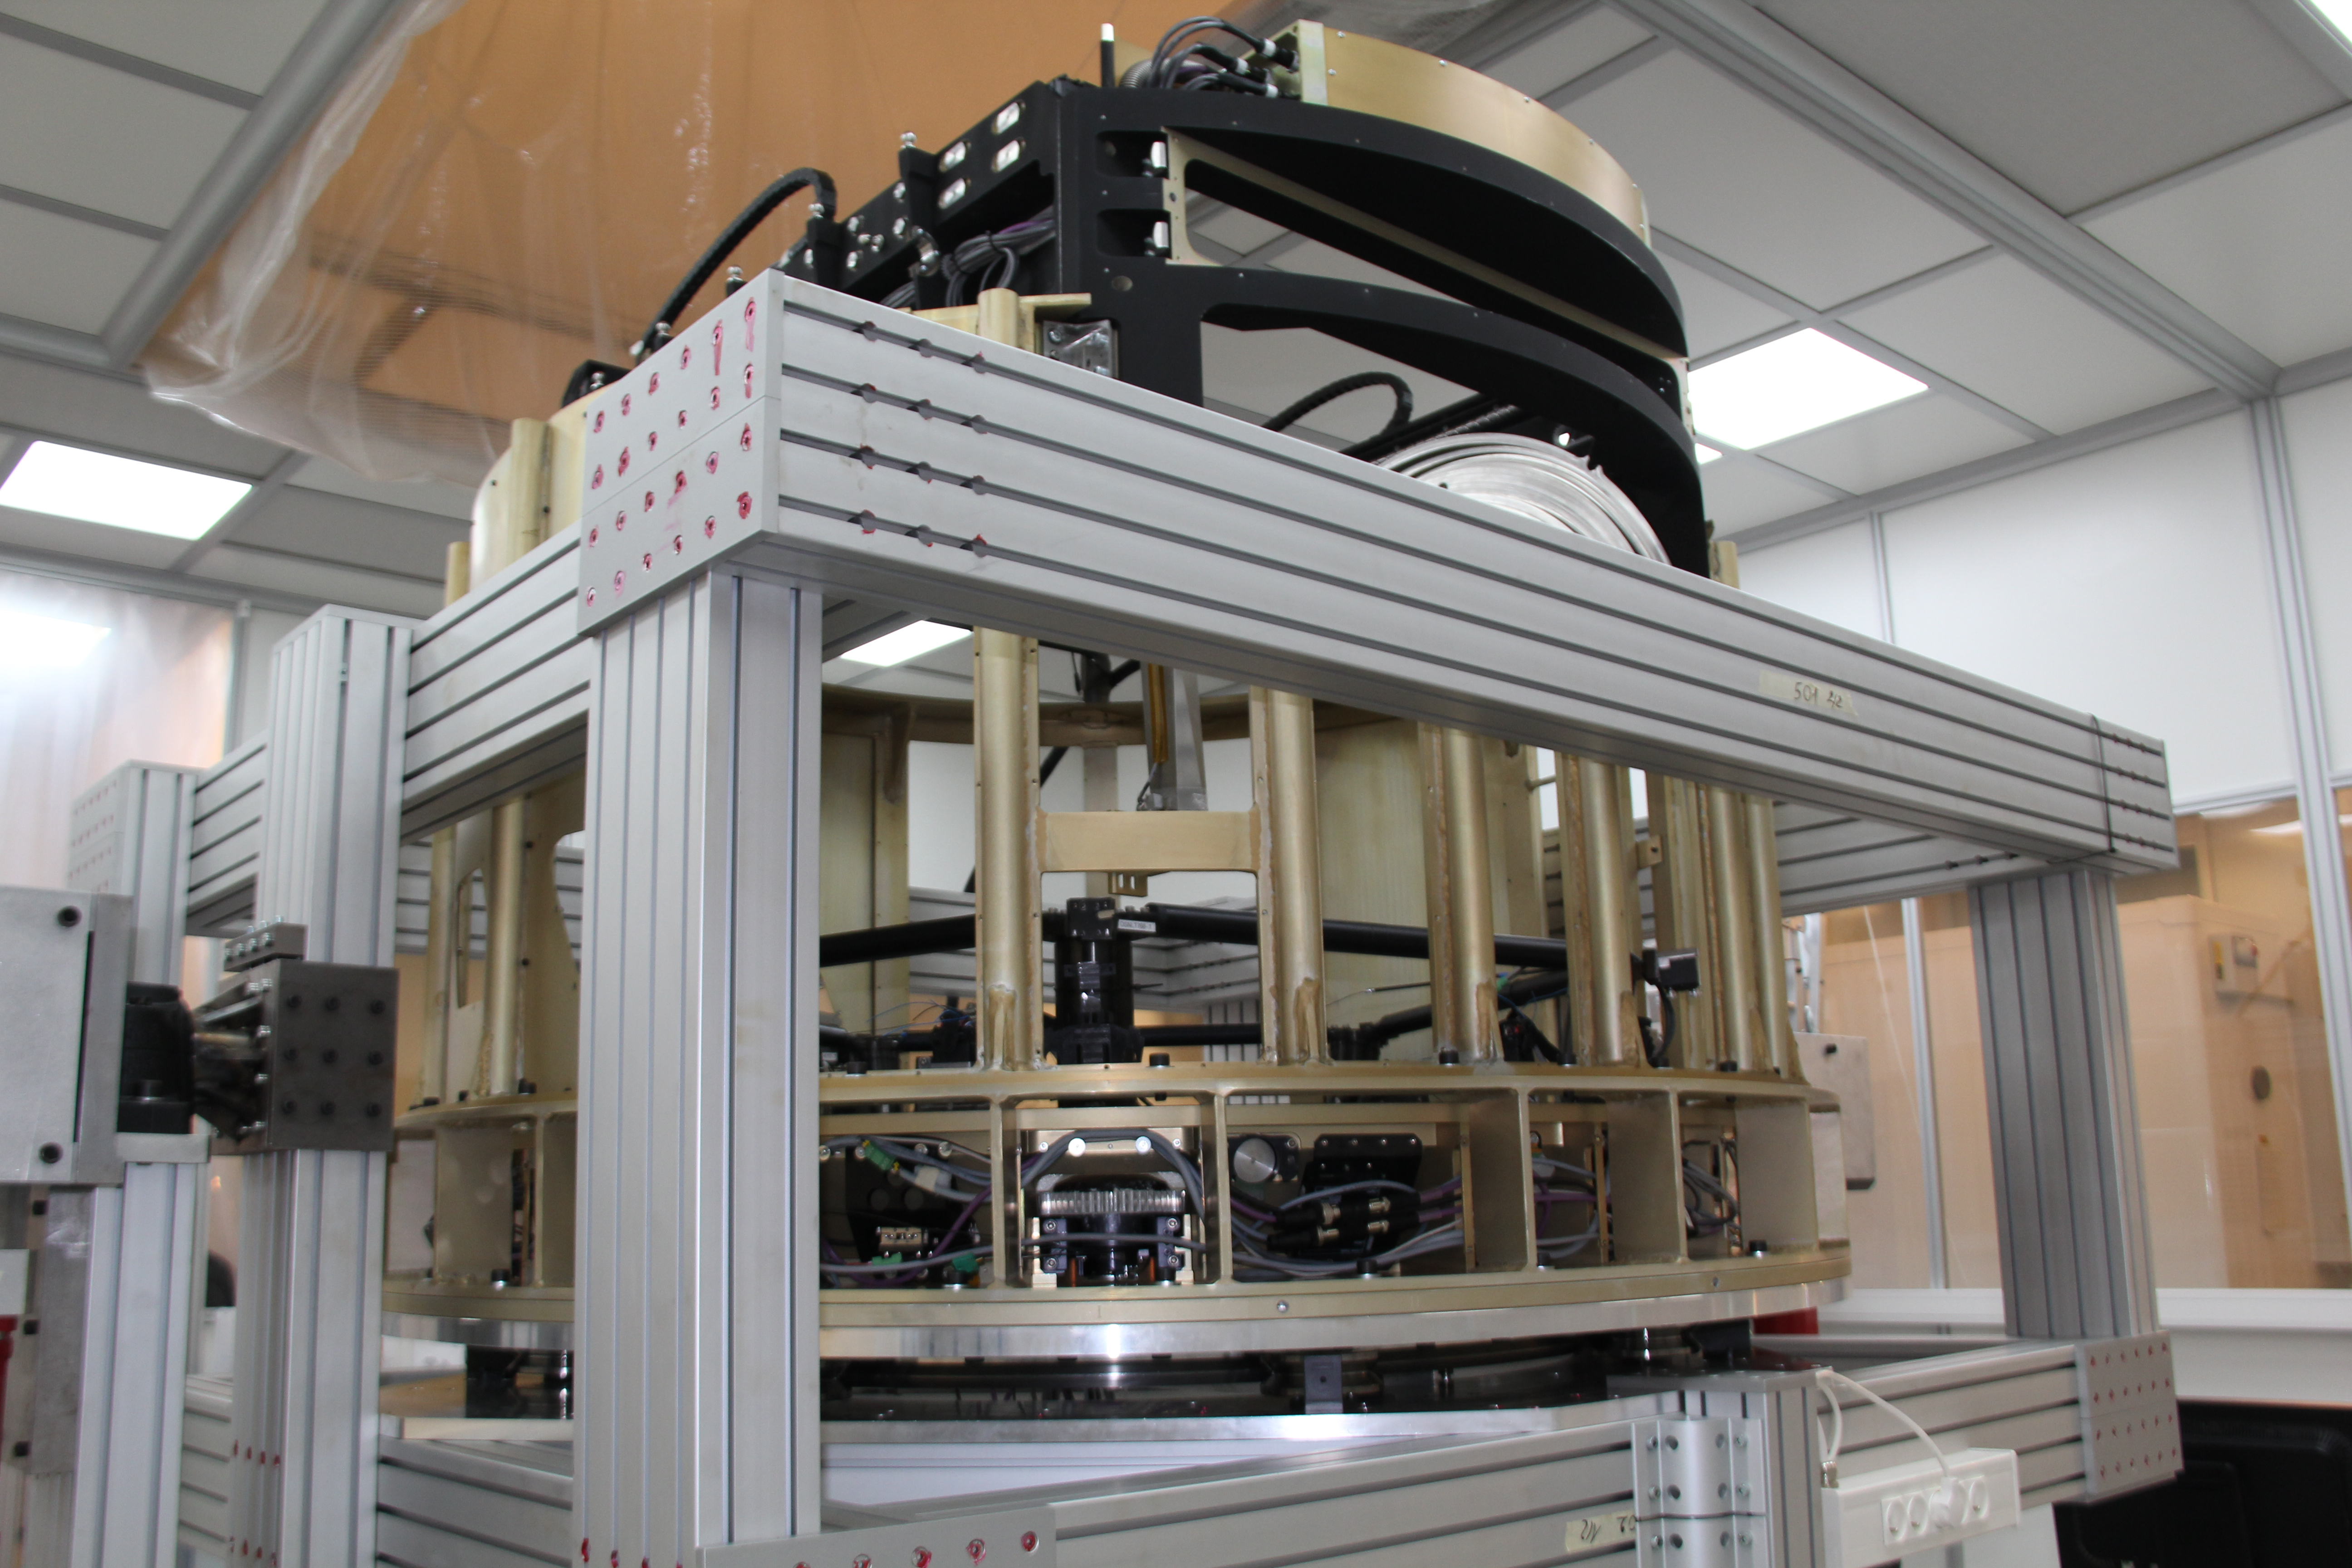

Filter-exchange prototype

The prototype auto-changer and carousel are being used to test the many individual components of the system and how they perform in the assembled unit. Addressing challenges with this prototype system will greatly reduce issues encountered once the production system is assembled.

Credit: Rubin Observatory/NSF/AURA